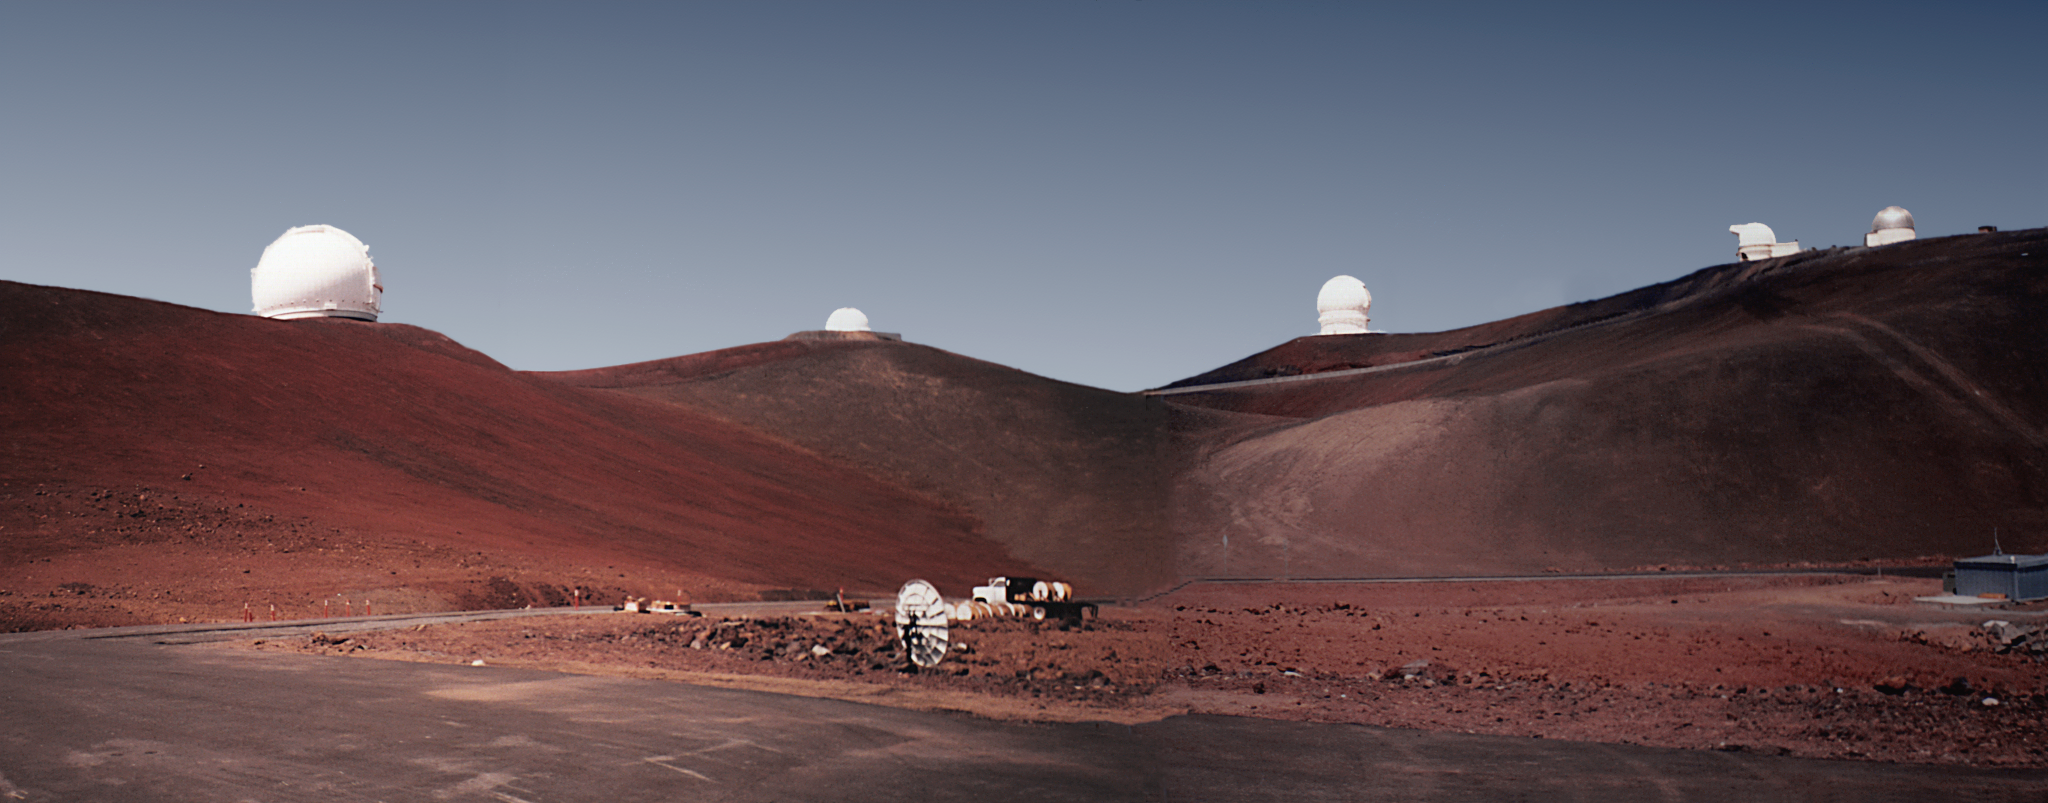

Maunakea Observatories, March 1987

In March 1987 AURA accepted the recommendation of Maunakea in Hawai‘i as the site for the future Gemini North telescope.

Credit: NOIRLab/AURA/NSF